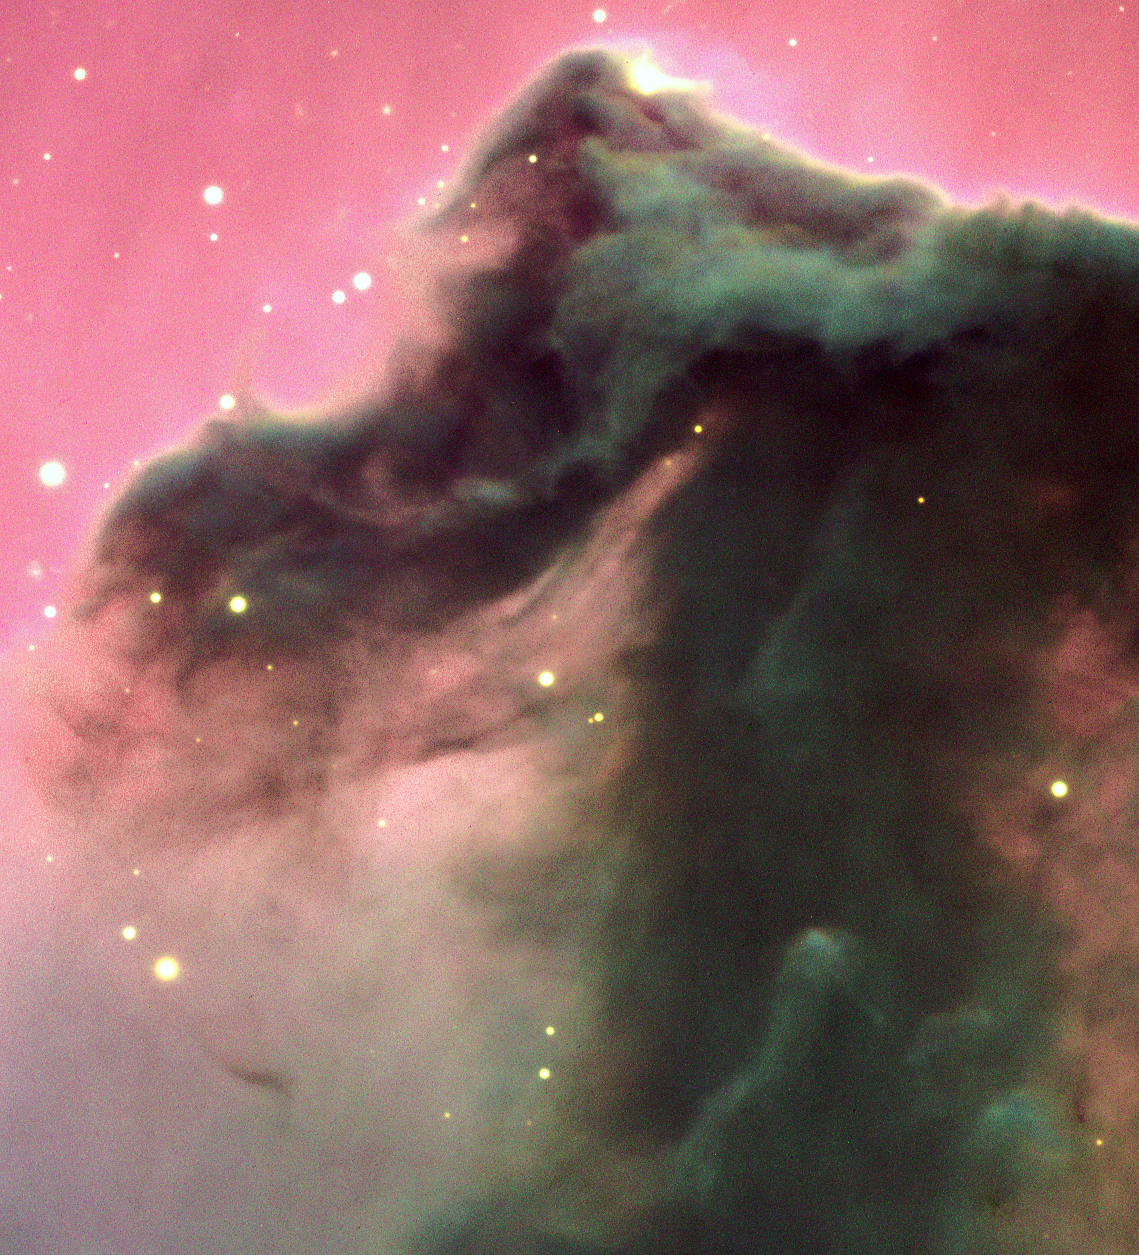

The Horsehead Nebula

An enlargement of a smaller area. Technical information about these photos is available below. This is an enlargement of a smaller area, measuring 3.8 x 4.1 arcmin 2 . North is to the left and east is down (the usual orientation for showing this object). The frames were recorded with a TK2048 SITe CCD and the ESO-FIERA Controller, built by the Optical Detector Team (ODT). The images were prepared by Cyril Cavadore (ESO-ODT), by means of Prism software.

Credit: ESO